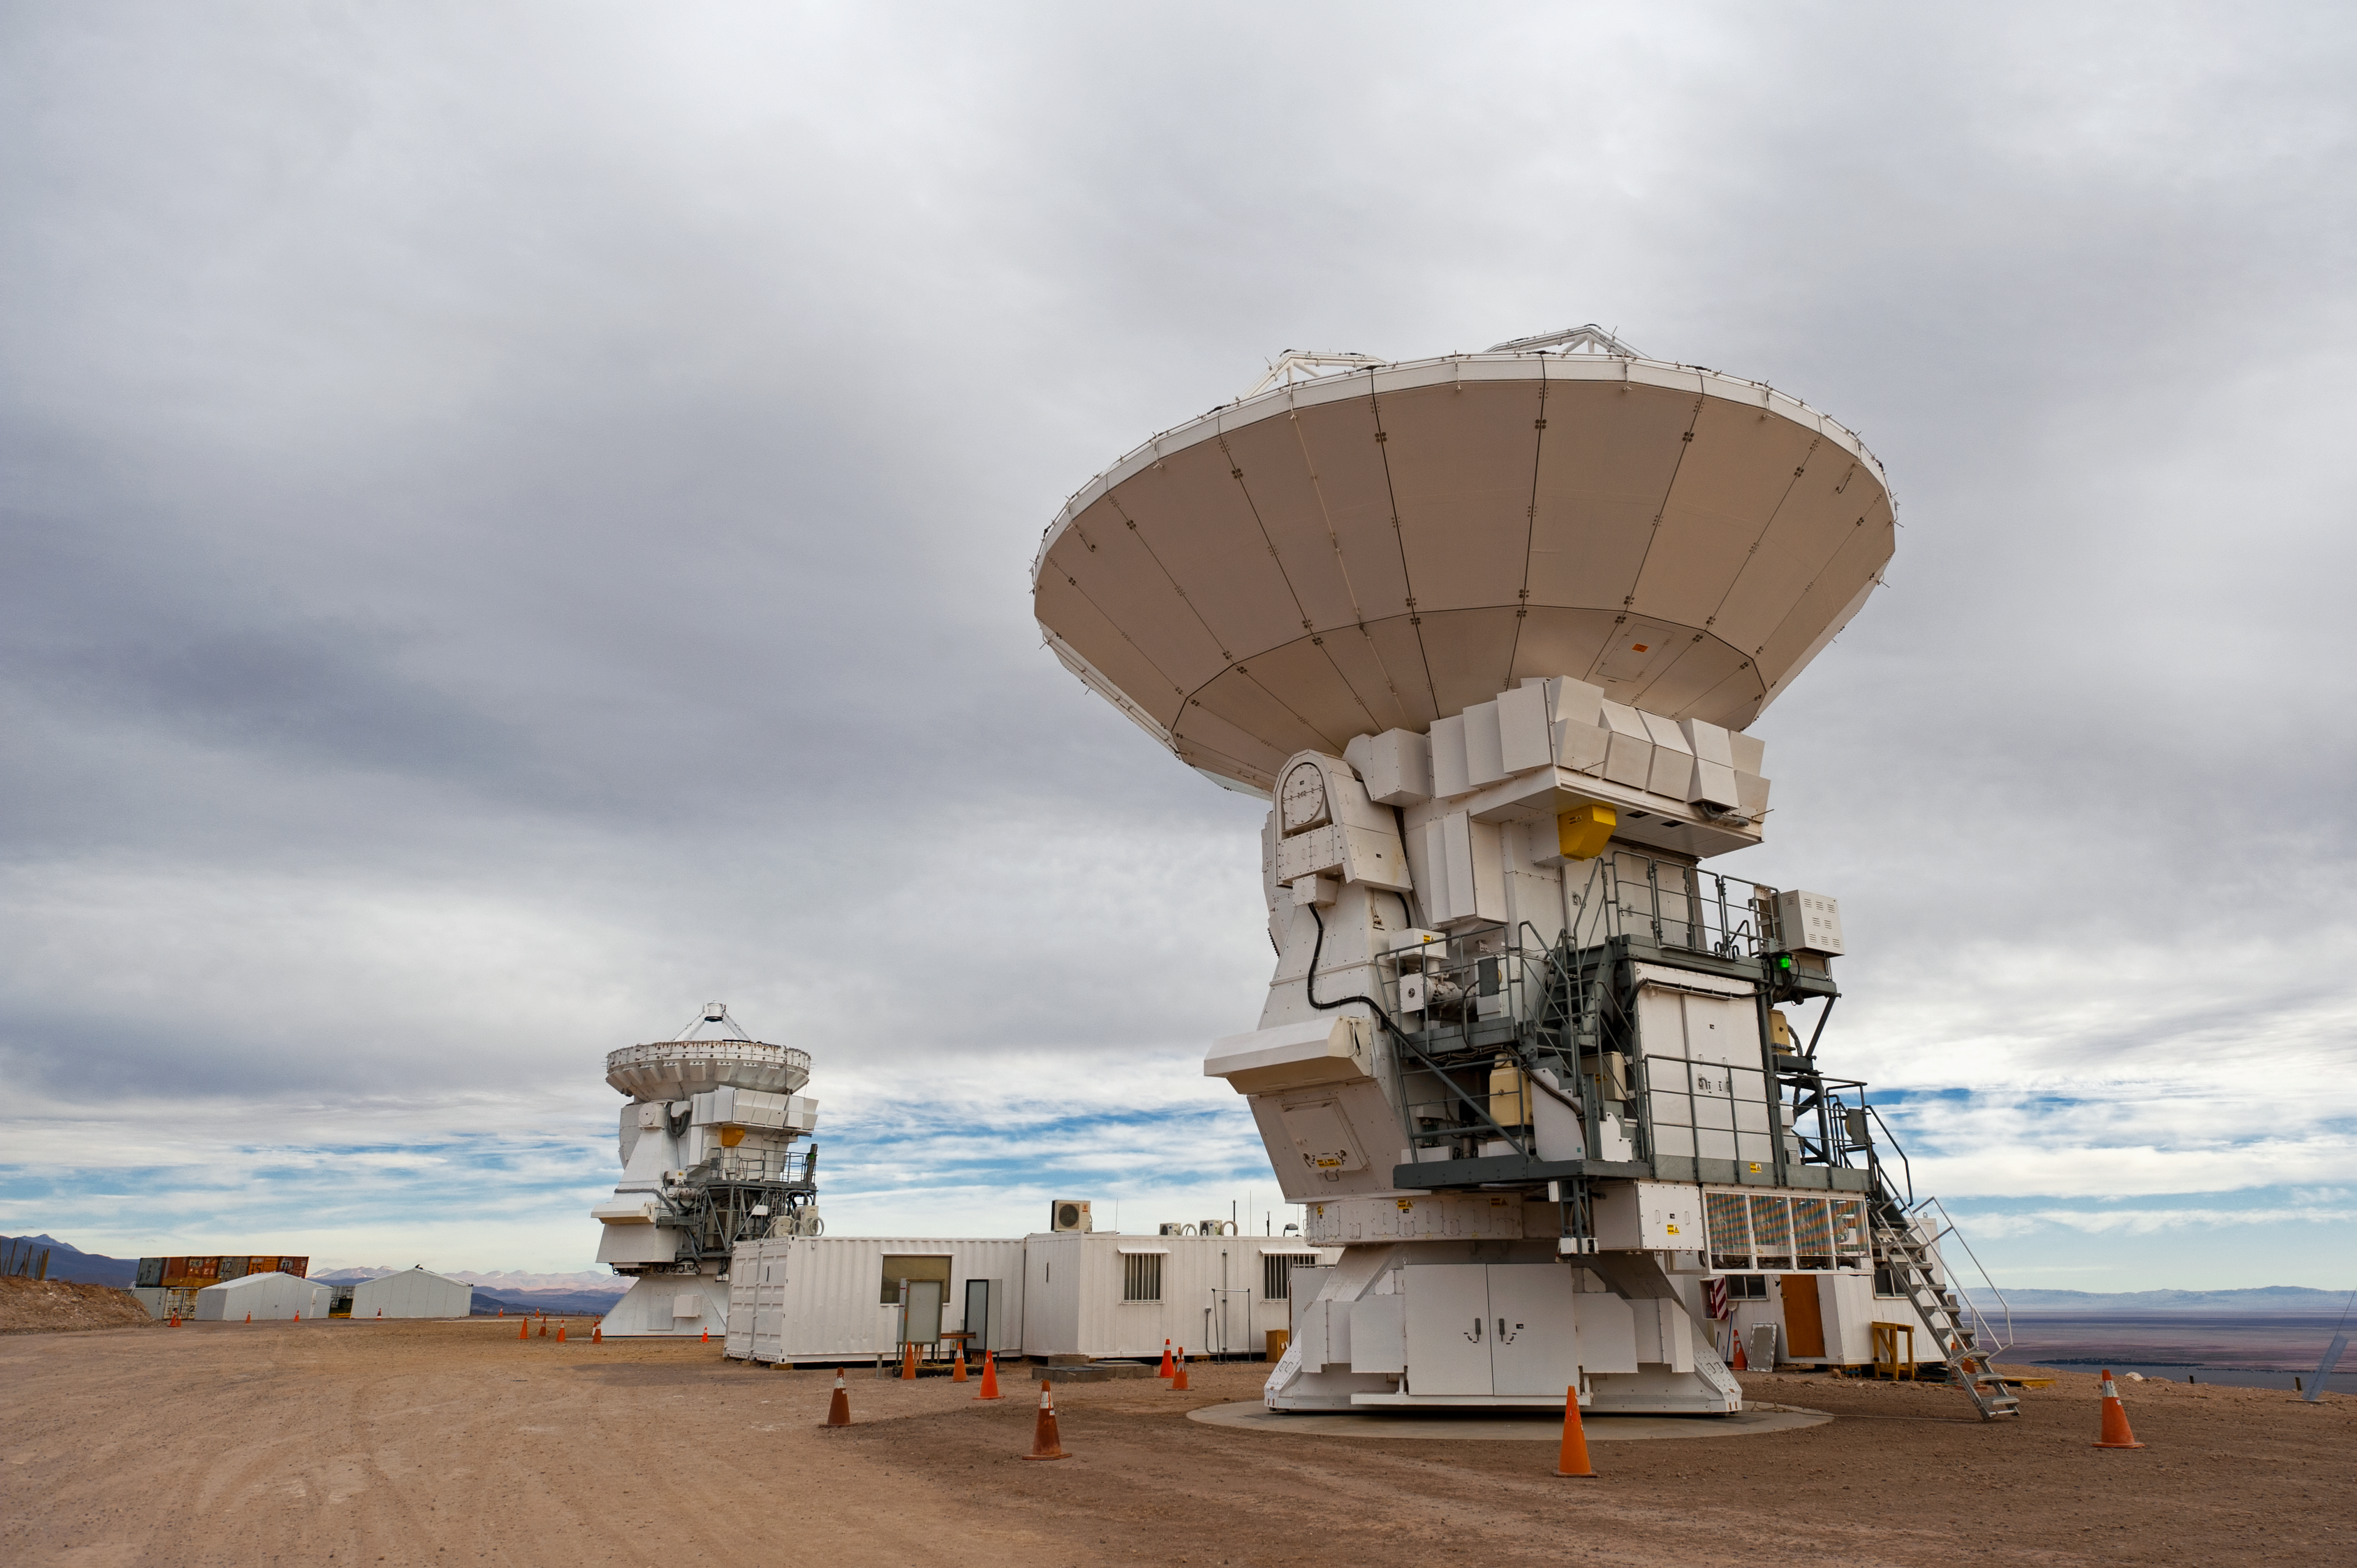

Two Japanese antennas for ALMA

A 12-metre and a 7-metre Japanese antenna under an unusually cloudy sky, in the MELCO assembly area, at the ALMA Operations Support Facility (OSF), located at 2900 m altitude on the road up to the Chajnantor plateau. The Atacama Large Millimeter/submillimeter Array is the largest astronomical project in existence, initially composed of 54 12-metre antennas plus a compact array of twelve 7-metre antennas. ALMA, currently under construction at an elevation of 5000 metres, on the Chajnantor plateau, some 50 km from San Pedro de Atacama, in the II Region of Chile, is a truly global partnership of Europe, North America and East Asia in cooperation with the Republic of Chile.

Credit: ESO/José Francisco Salgado (josefrancisco.org)